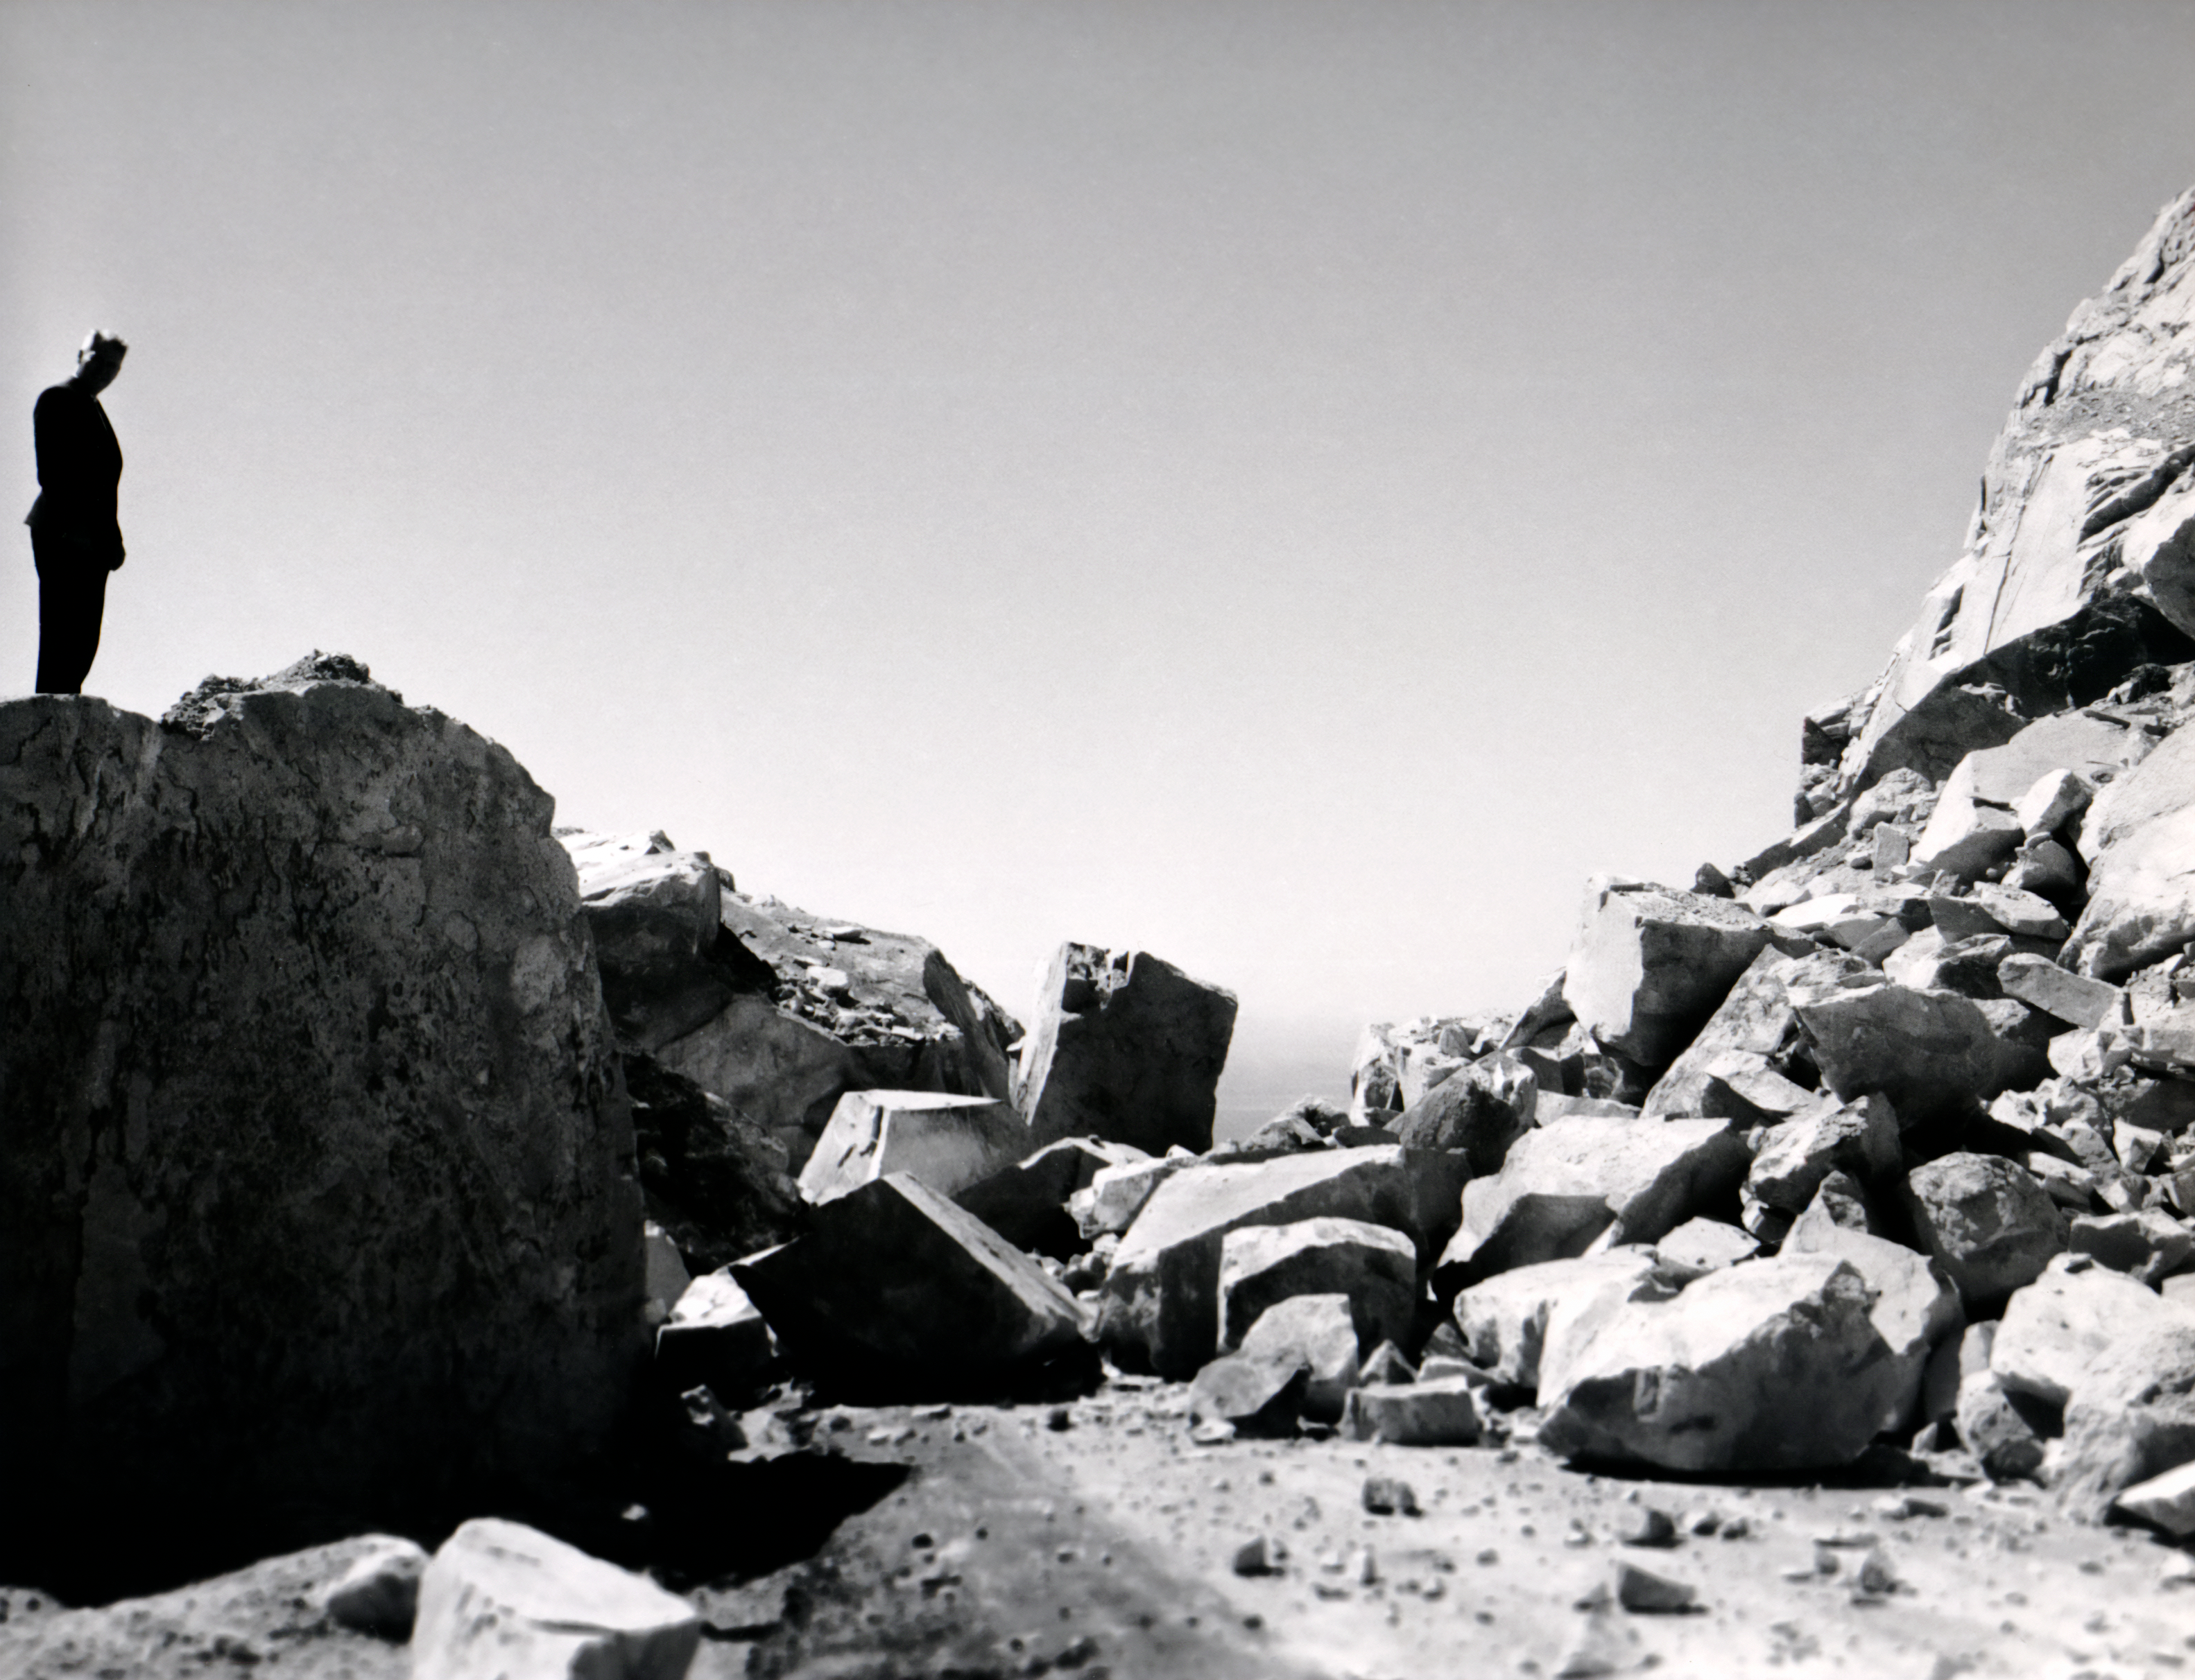

Landslide Blocking Road

A landslide blocks a road somewhere near NSF Cerro Tololo Inter-American Observatory in Chile in this vintage photo.

This image is part of NSF NOIRLab’s historical archives.

Credit: NOIRLab/AURA/NSF